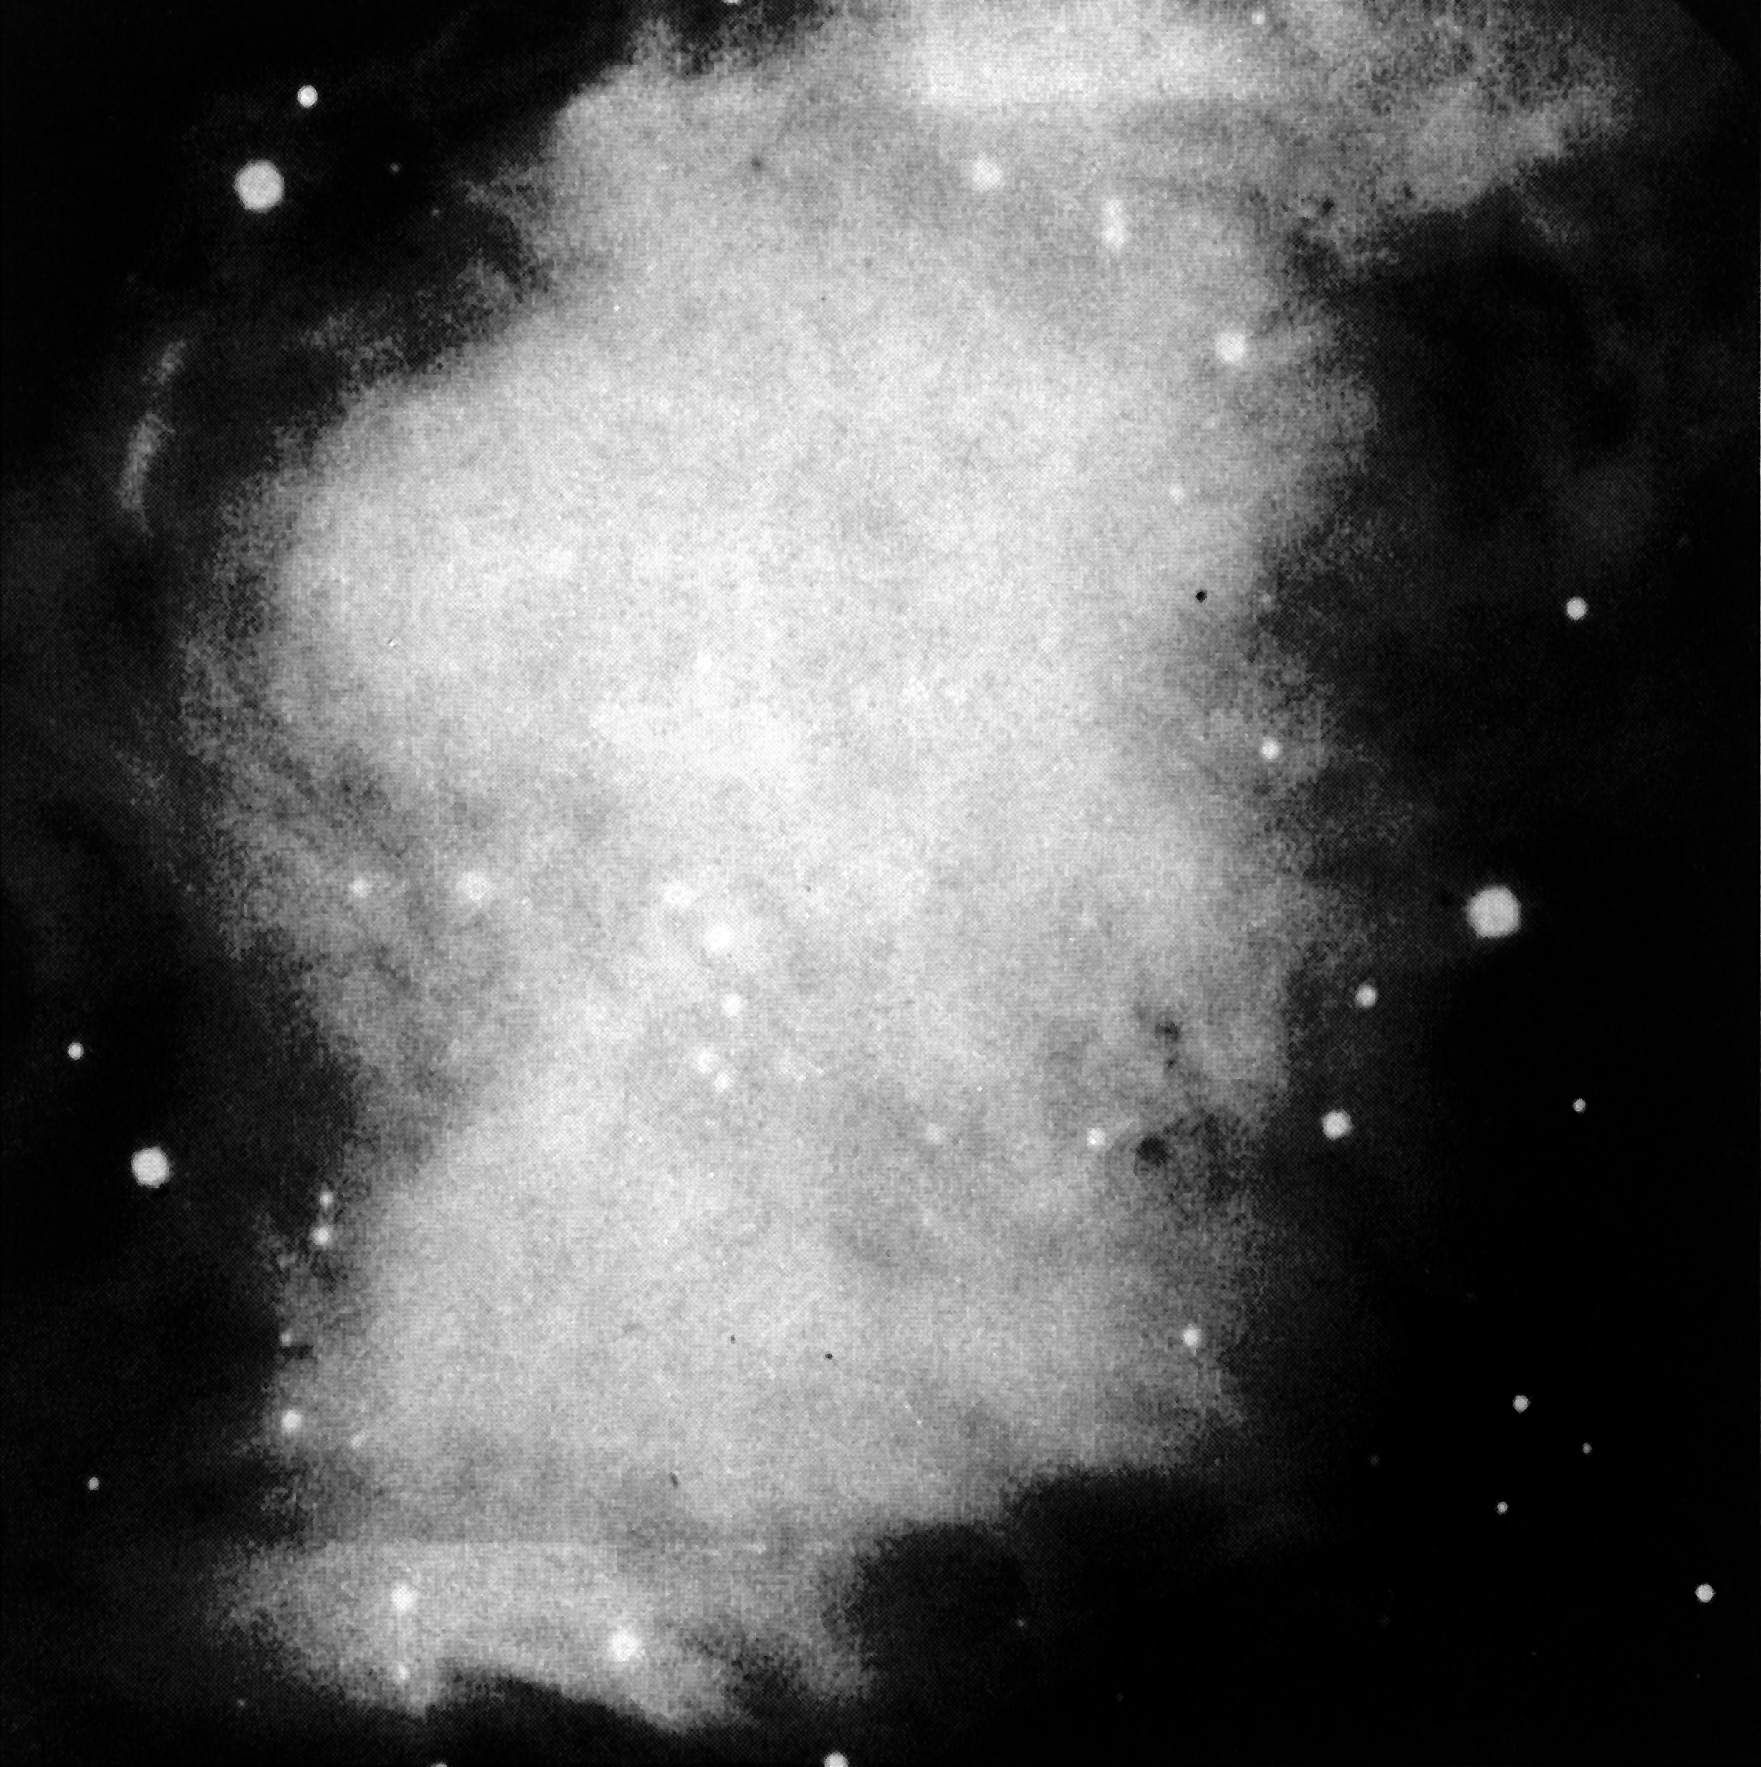

The central area of the Crab Nebula

The Crab Nebula, one of the most famous objects in the northern sky, was observed rather low above the La Silla horizon (altitude) with the NTT. Despite this adverse condition, the picture shows in great detail the complex structure. The Crab Nebula is the remnant of a supernova which exploded in the year 1054.

Credit: ESO